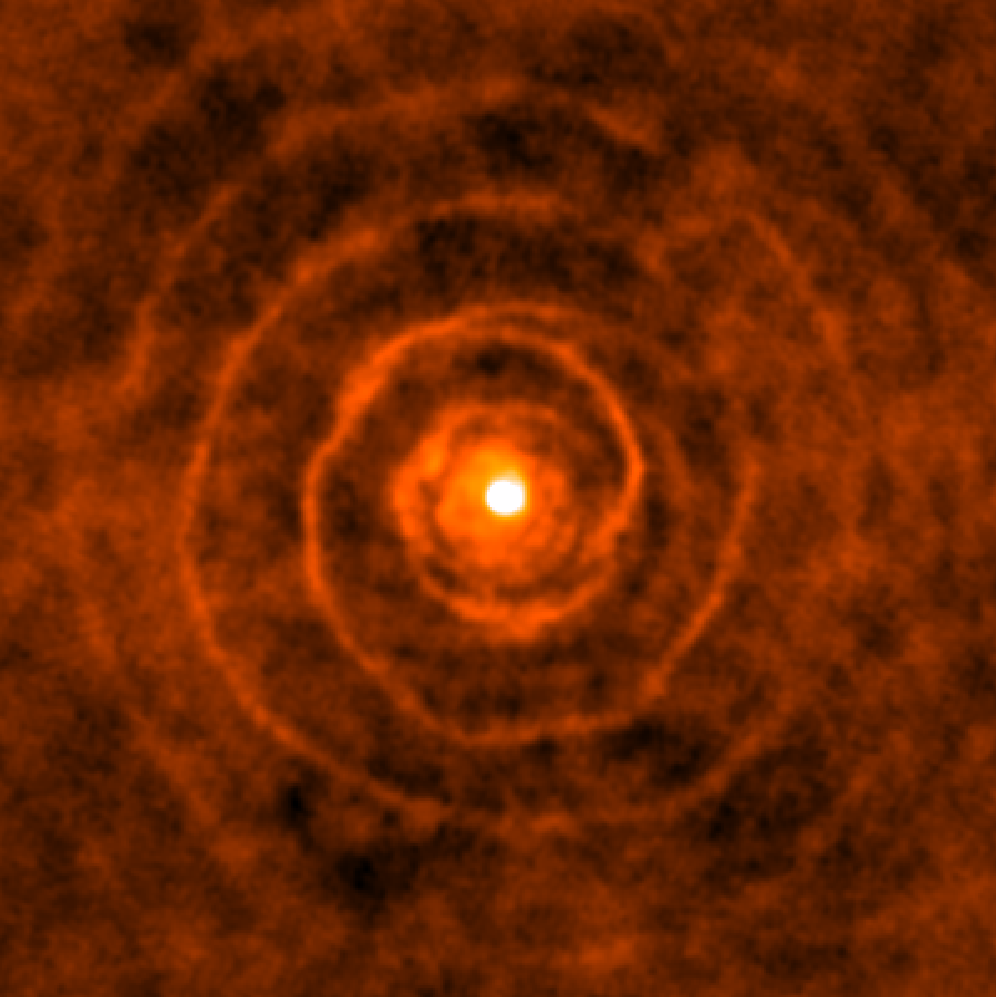

Celestial spiral with a twist

Although it looks like the pattern of a shell on the beach, this intriguing spiral is in fact astronomical in nature. The Atacama Large Millimeter/submillimeter Array (ALMA) captured this remarkable image of a binary star system, where two stars — LL Pegasi and its companion — are locked in a stellar waltz, orbiting around their common centre of gravity. The old star LL Pegasi is continuously losing gaseous material as it evolves into a planetary nebula, and the distinct spiral shape is the imprint made by the stars orbiting in this gas.

The spiral spans light-years and winds around with extraordinary regularity. Based on the expansion rate of the spiralling gas, astronomers estimate that a new “layer” appears every 800 years — approximately the same time it takes for the two stars to complete one orbit around each other.

LL Pegasi was first highlighted about 10 years ago when the NASA/ESA Hubble Space Telescope obtained a picture of the almost-perfect spiral structure. This was the first time a spiral pattern had been found in material surrounding an old star. Now, ALMA’s observations, of which this image only shows one “cross-section”, have added an extra dimension to reveal the exquisitely-ordered 3D geometry of the spiral pattern. A full view of the 3D video can be seen in this video.

An additional image shows a composition of the ALMA and Hubble data.

Credit: ALMA (ESO/NAOJ/NRAO)/H. Kim et al.